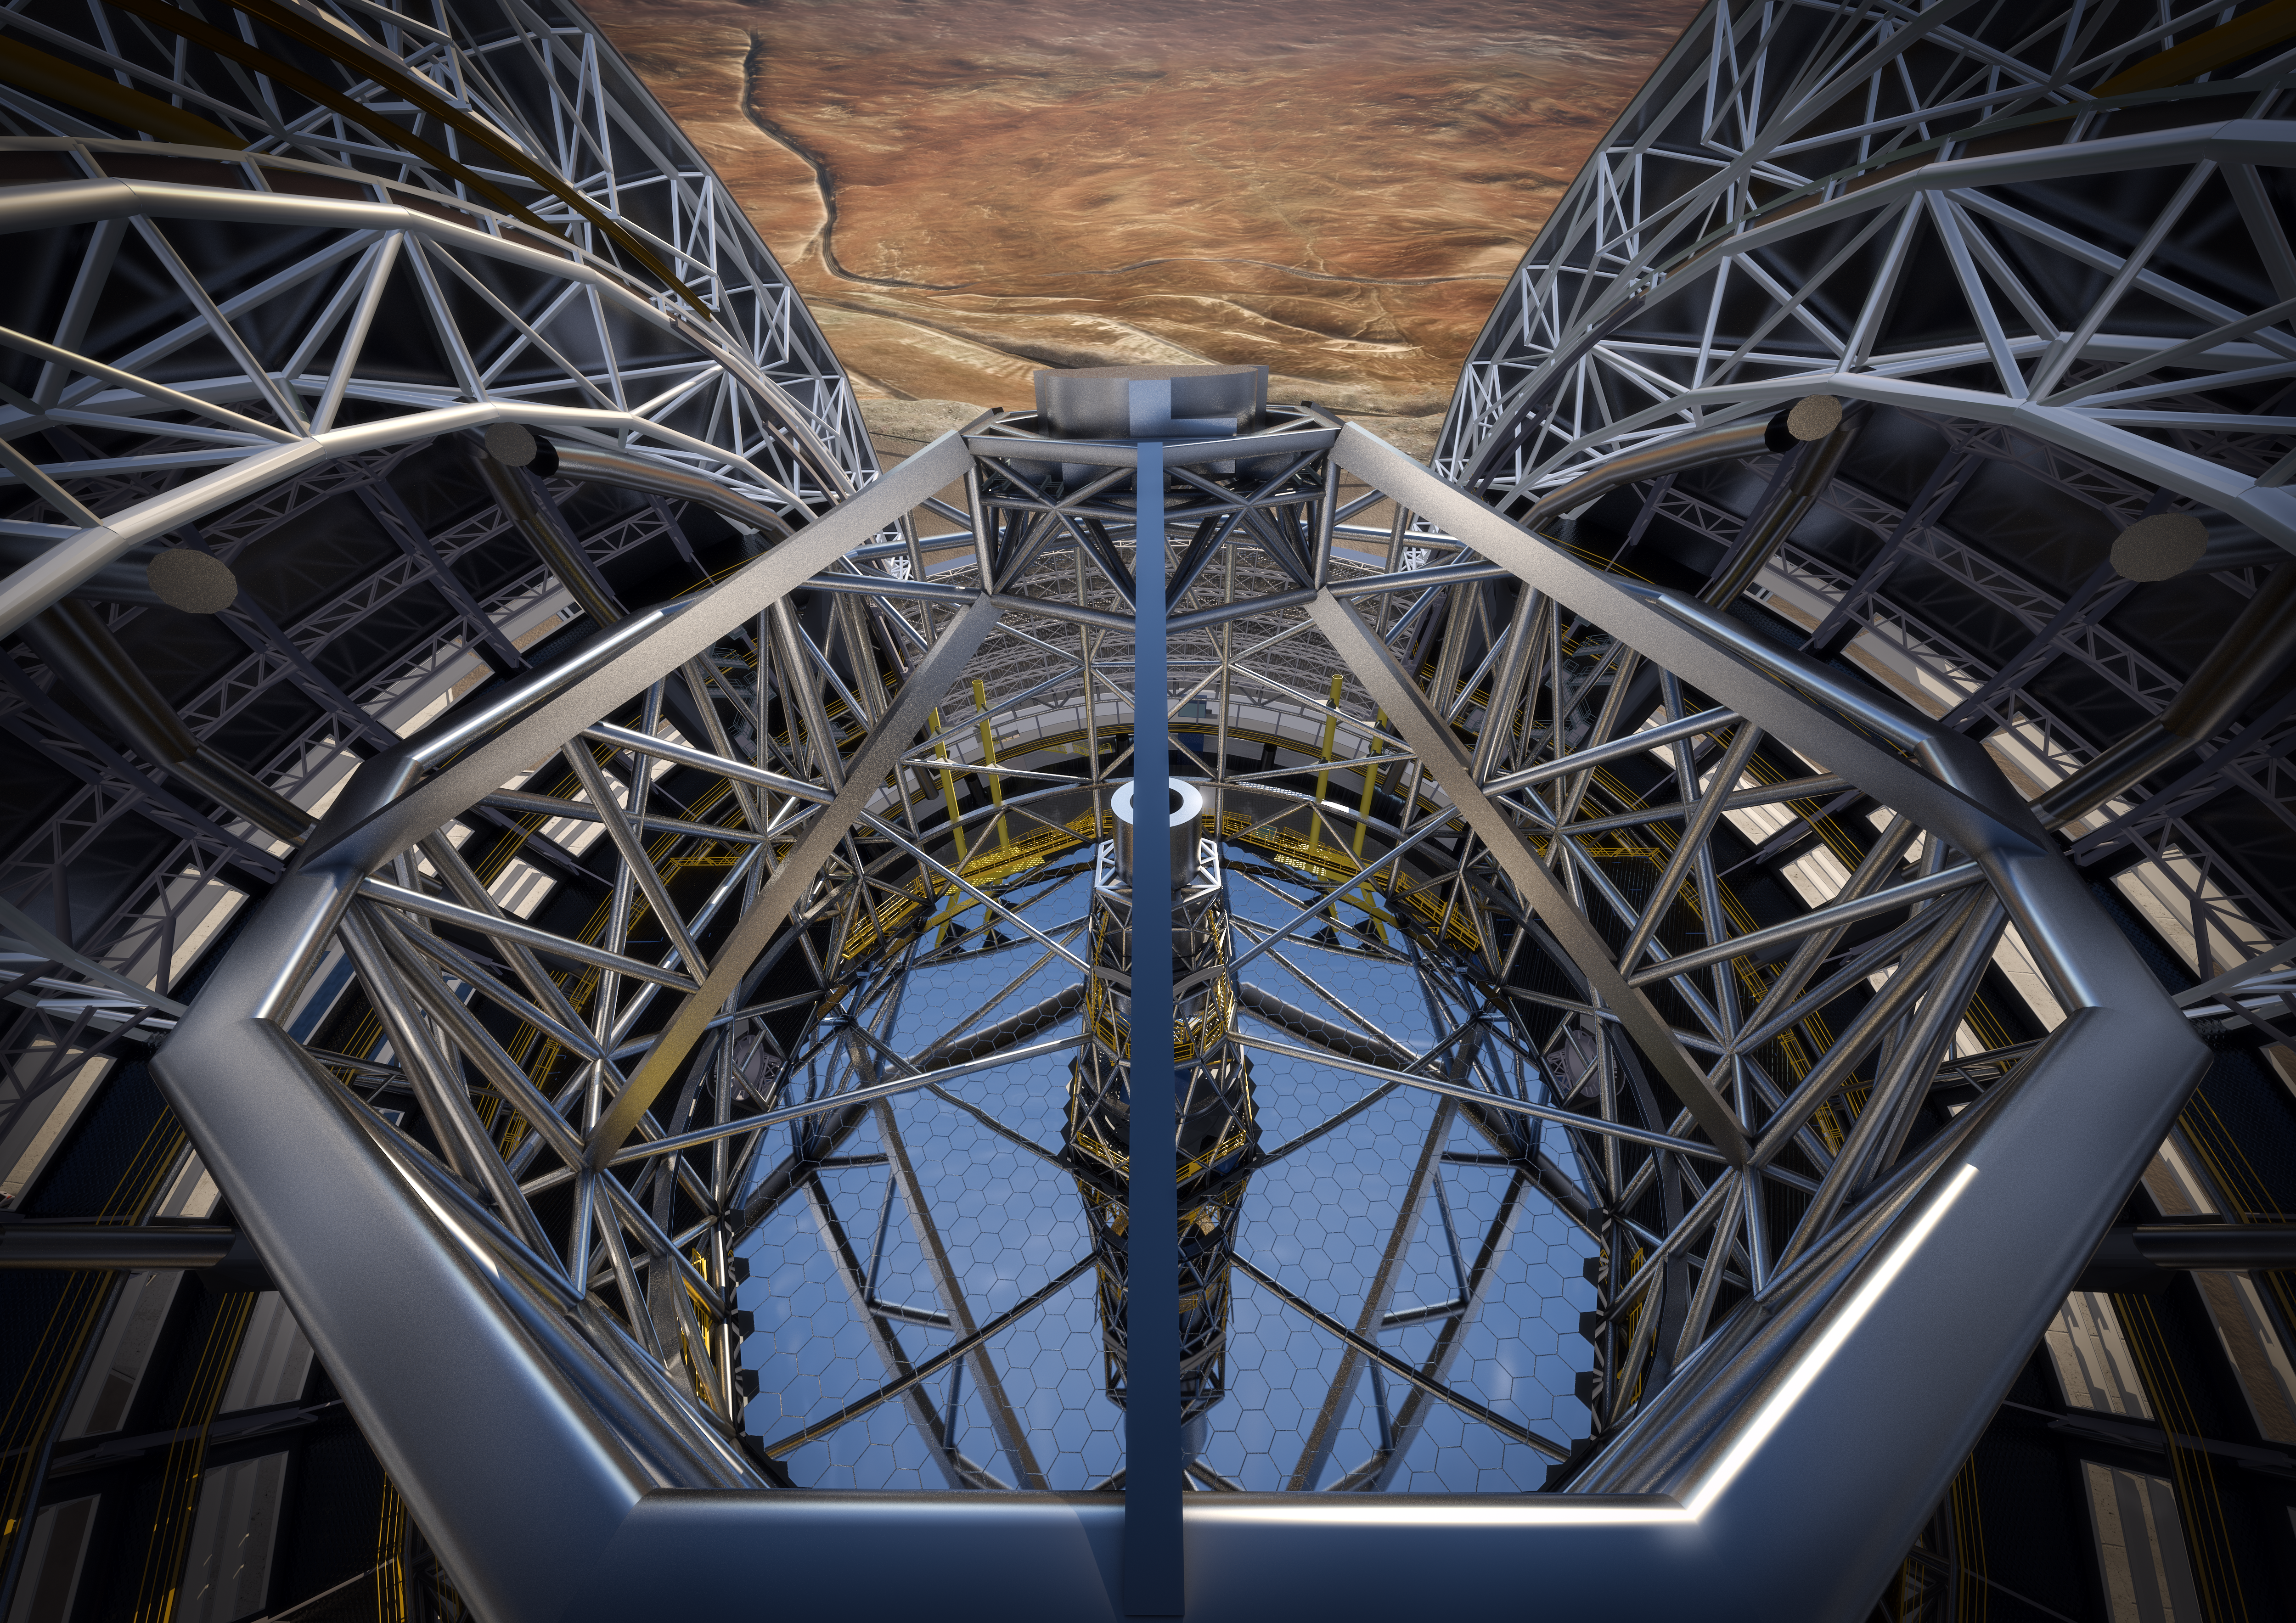

The E-ELT showing the secondary mirror housing

This artist’s rendering of the European Extremely Large Telescope (E-ELT) is based on the detailed construction design for the telescope. The huge secondary mirror housing is clearly visible at the centre of this image, sitting at the top of the telescope structure, high above the enormous 39-metre primary mirror. On 25 May 2016, ESO signed a contract with the ACe Consortium, consisting of Astaldi, Cimolai and the nominated sub-contractor EIE Group to build the dome and telescope structure of the E-ELT.

Credit: ESO/L. Calçada/ACe Consortium